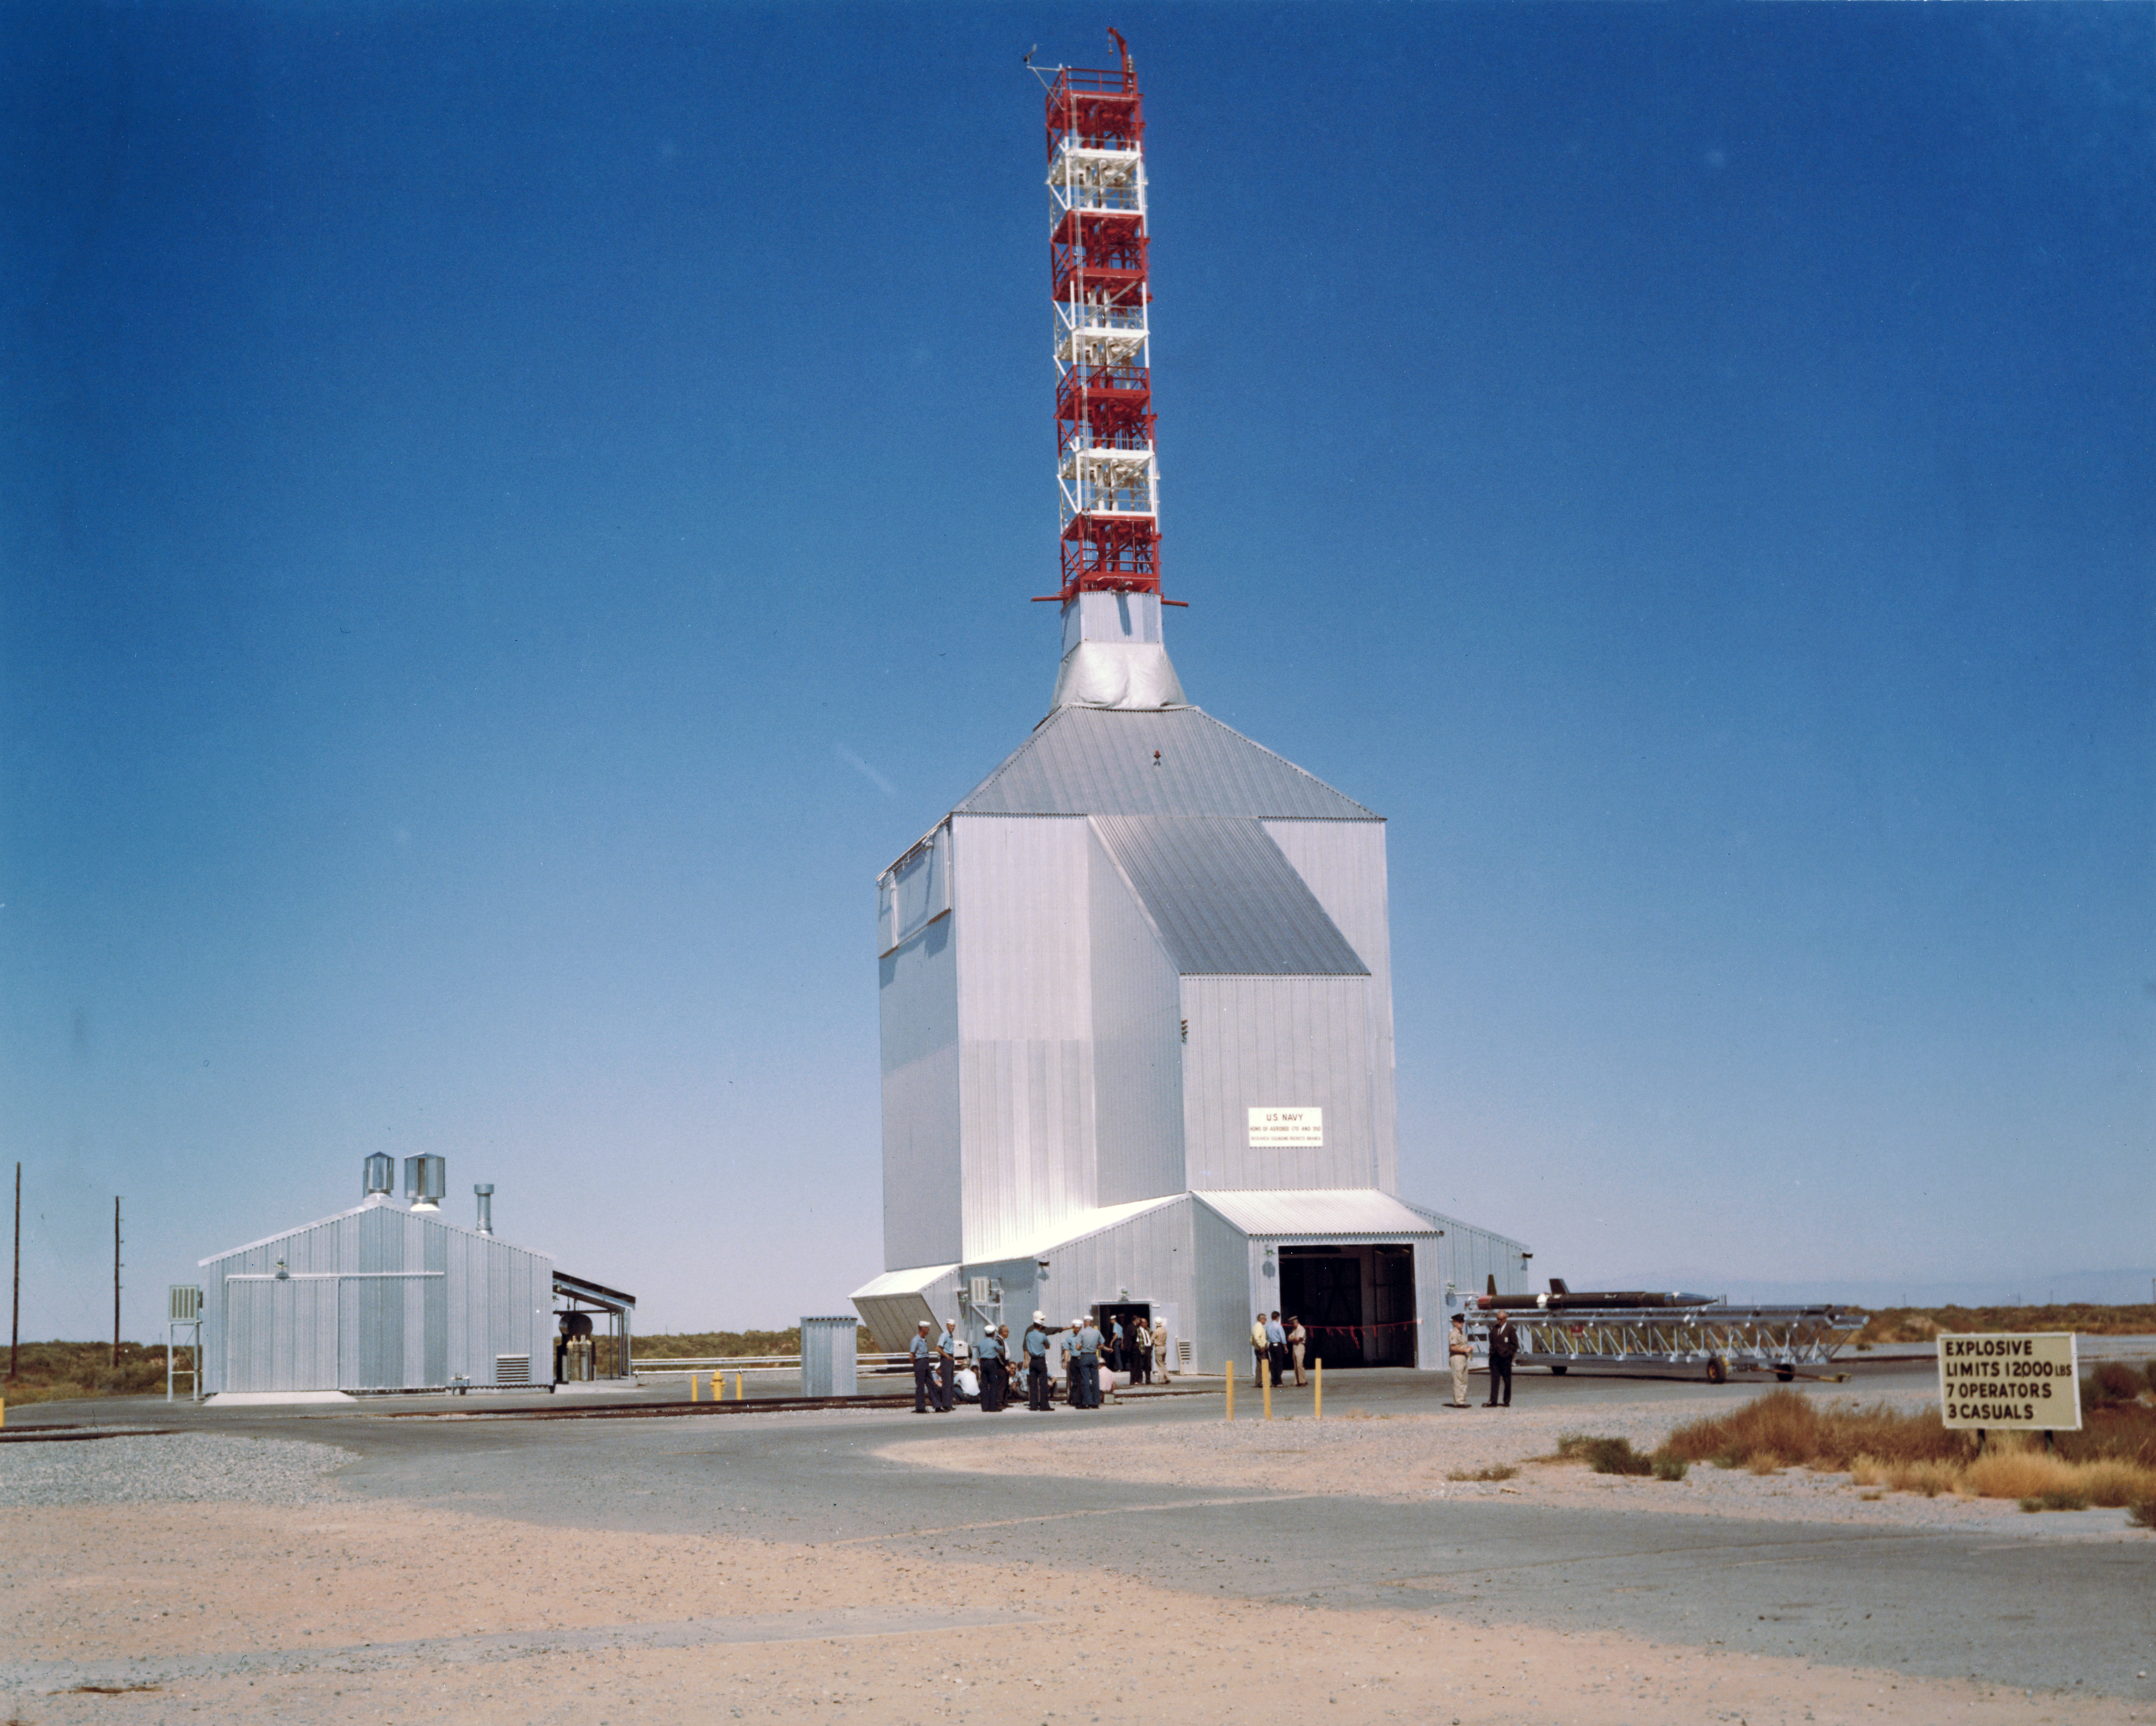

Kitt Peak Rocket Program Flight 3.23

This image shows an Aerobee 170 rocket launched by Kitt Peak at White Sands Missile Range on 26 October 1968. This was flight 3.23, which measured starlight using a 12-inch telescope and a spectrometer.

This was the first flight of the Aerobee 170 rocket. The guidance system pointed the rocket very well, but the telescope's scanning mechanism failed and excessive shaking degraded the data. Everything except the spectrometer was recovered in excellent condition.

The original negative of this image is stored at NOIRLab Headquarters in Tucson, Arizona. This image is part of NSF NOIRLab’s historical archives.

Credit: KPNO/NOIRLab/NSF/AURA